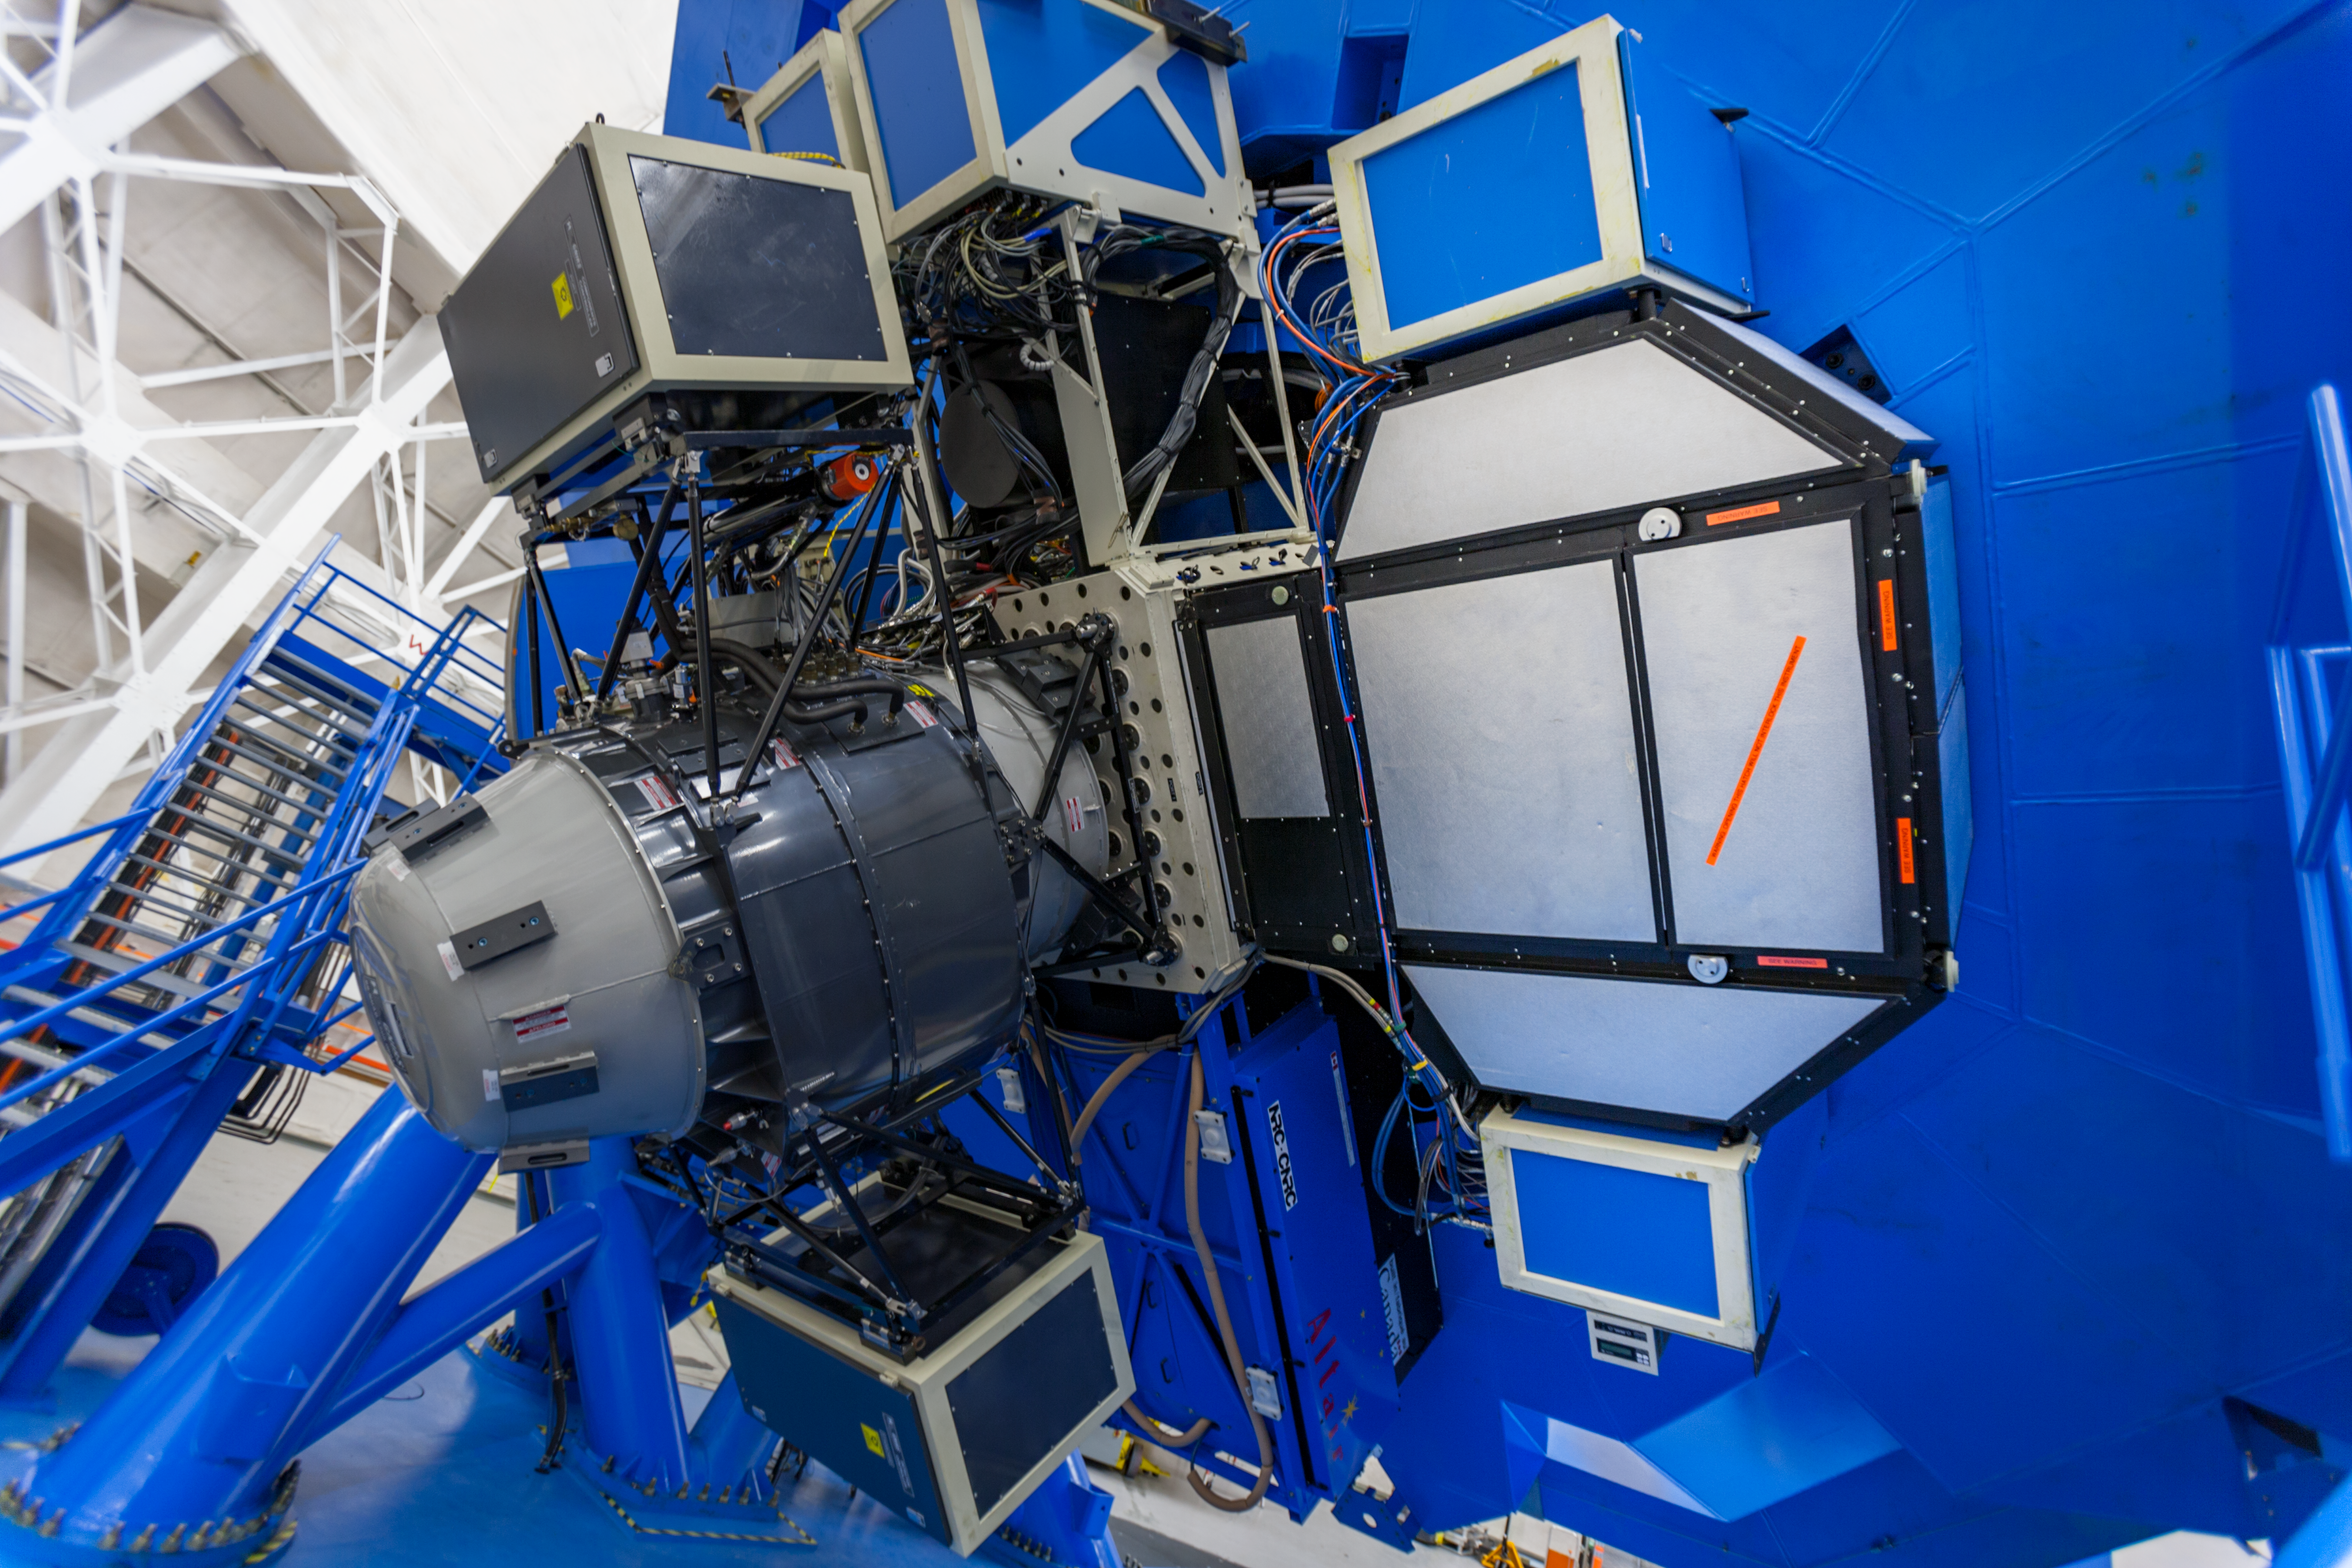

GNIRS + GMOS

Side view of the Gemini Near-Infrared Imager mounted on the uplooking port (the telescope is tilted low in azimuth). GMOS, the Gemini Multi-Object Spectrograph is mounted on the side port closest to the viewer.

Credit: International Gemini Observatory/NSF NOIRLab/AURA/J. Pollard